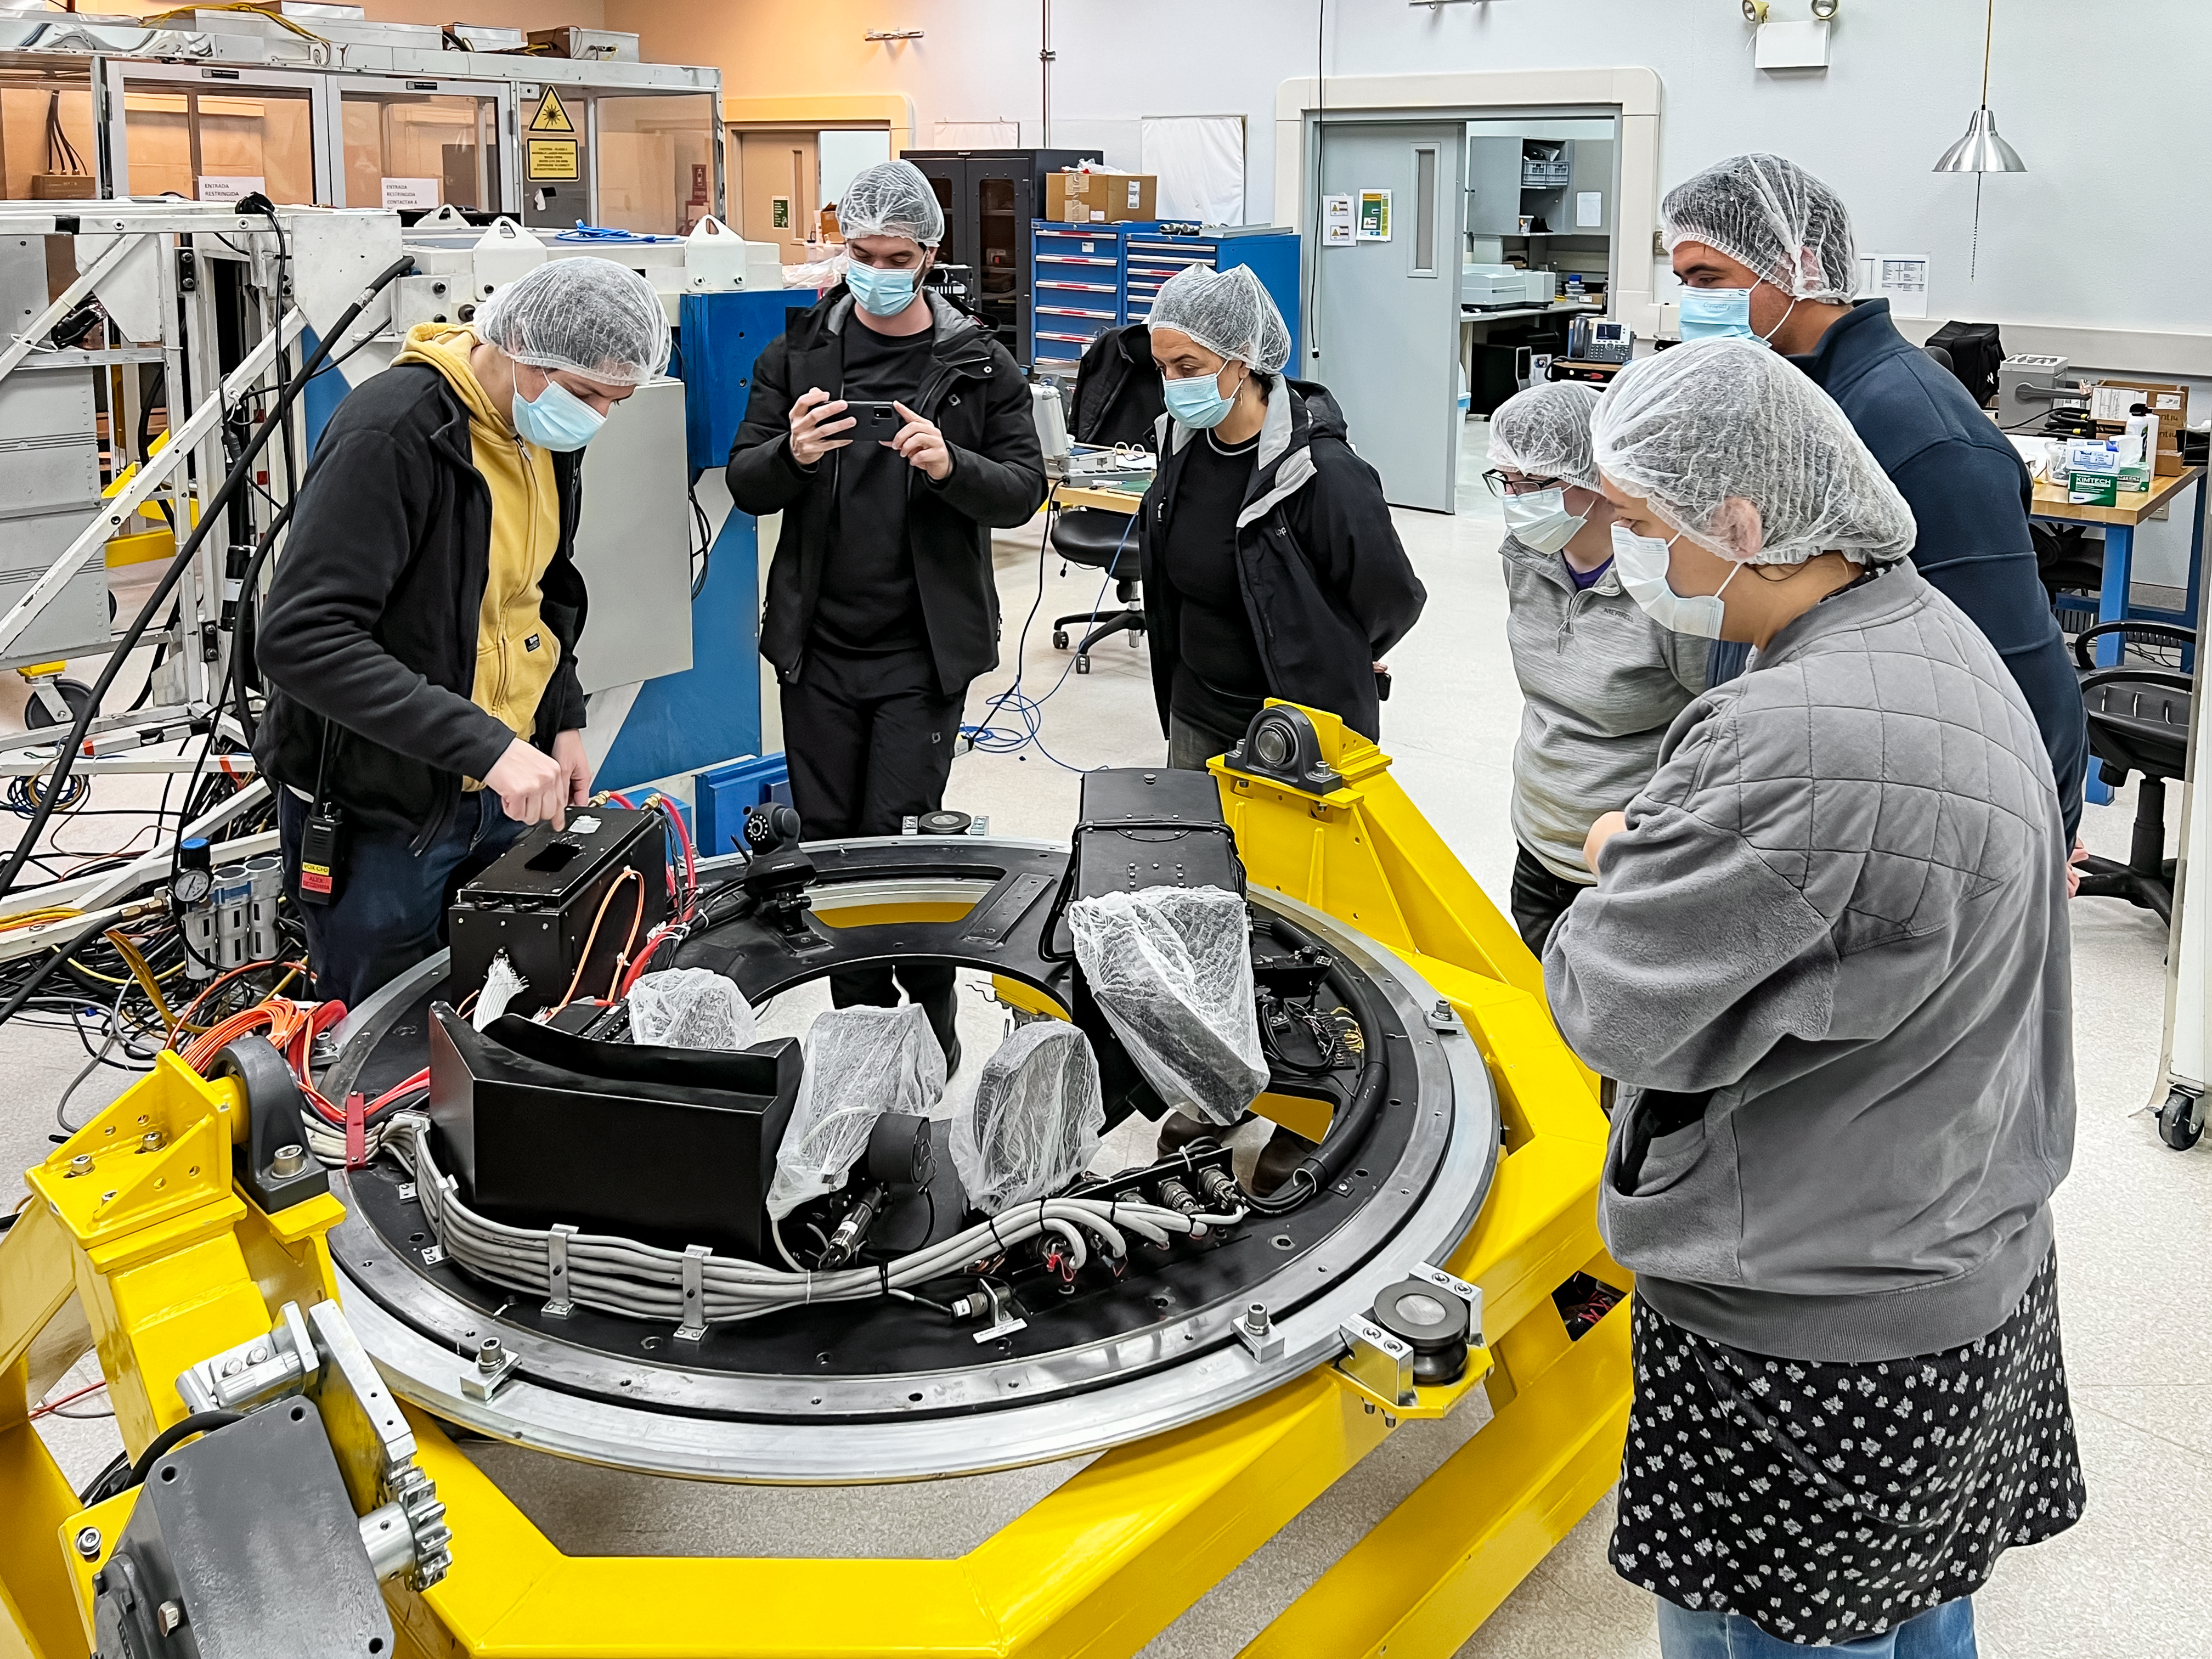

A&G Module 1 maintenance at Gemini South.

Alex Becerra shows a science operation specialist group the A&G module 1. Module 1 contains the high-resolution wave front sensor and the acquisition camera.

Credit: International Gemini Observatory/NOIRLab/NSF/AURA/R. Ruiz